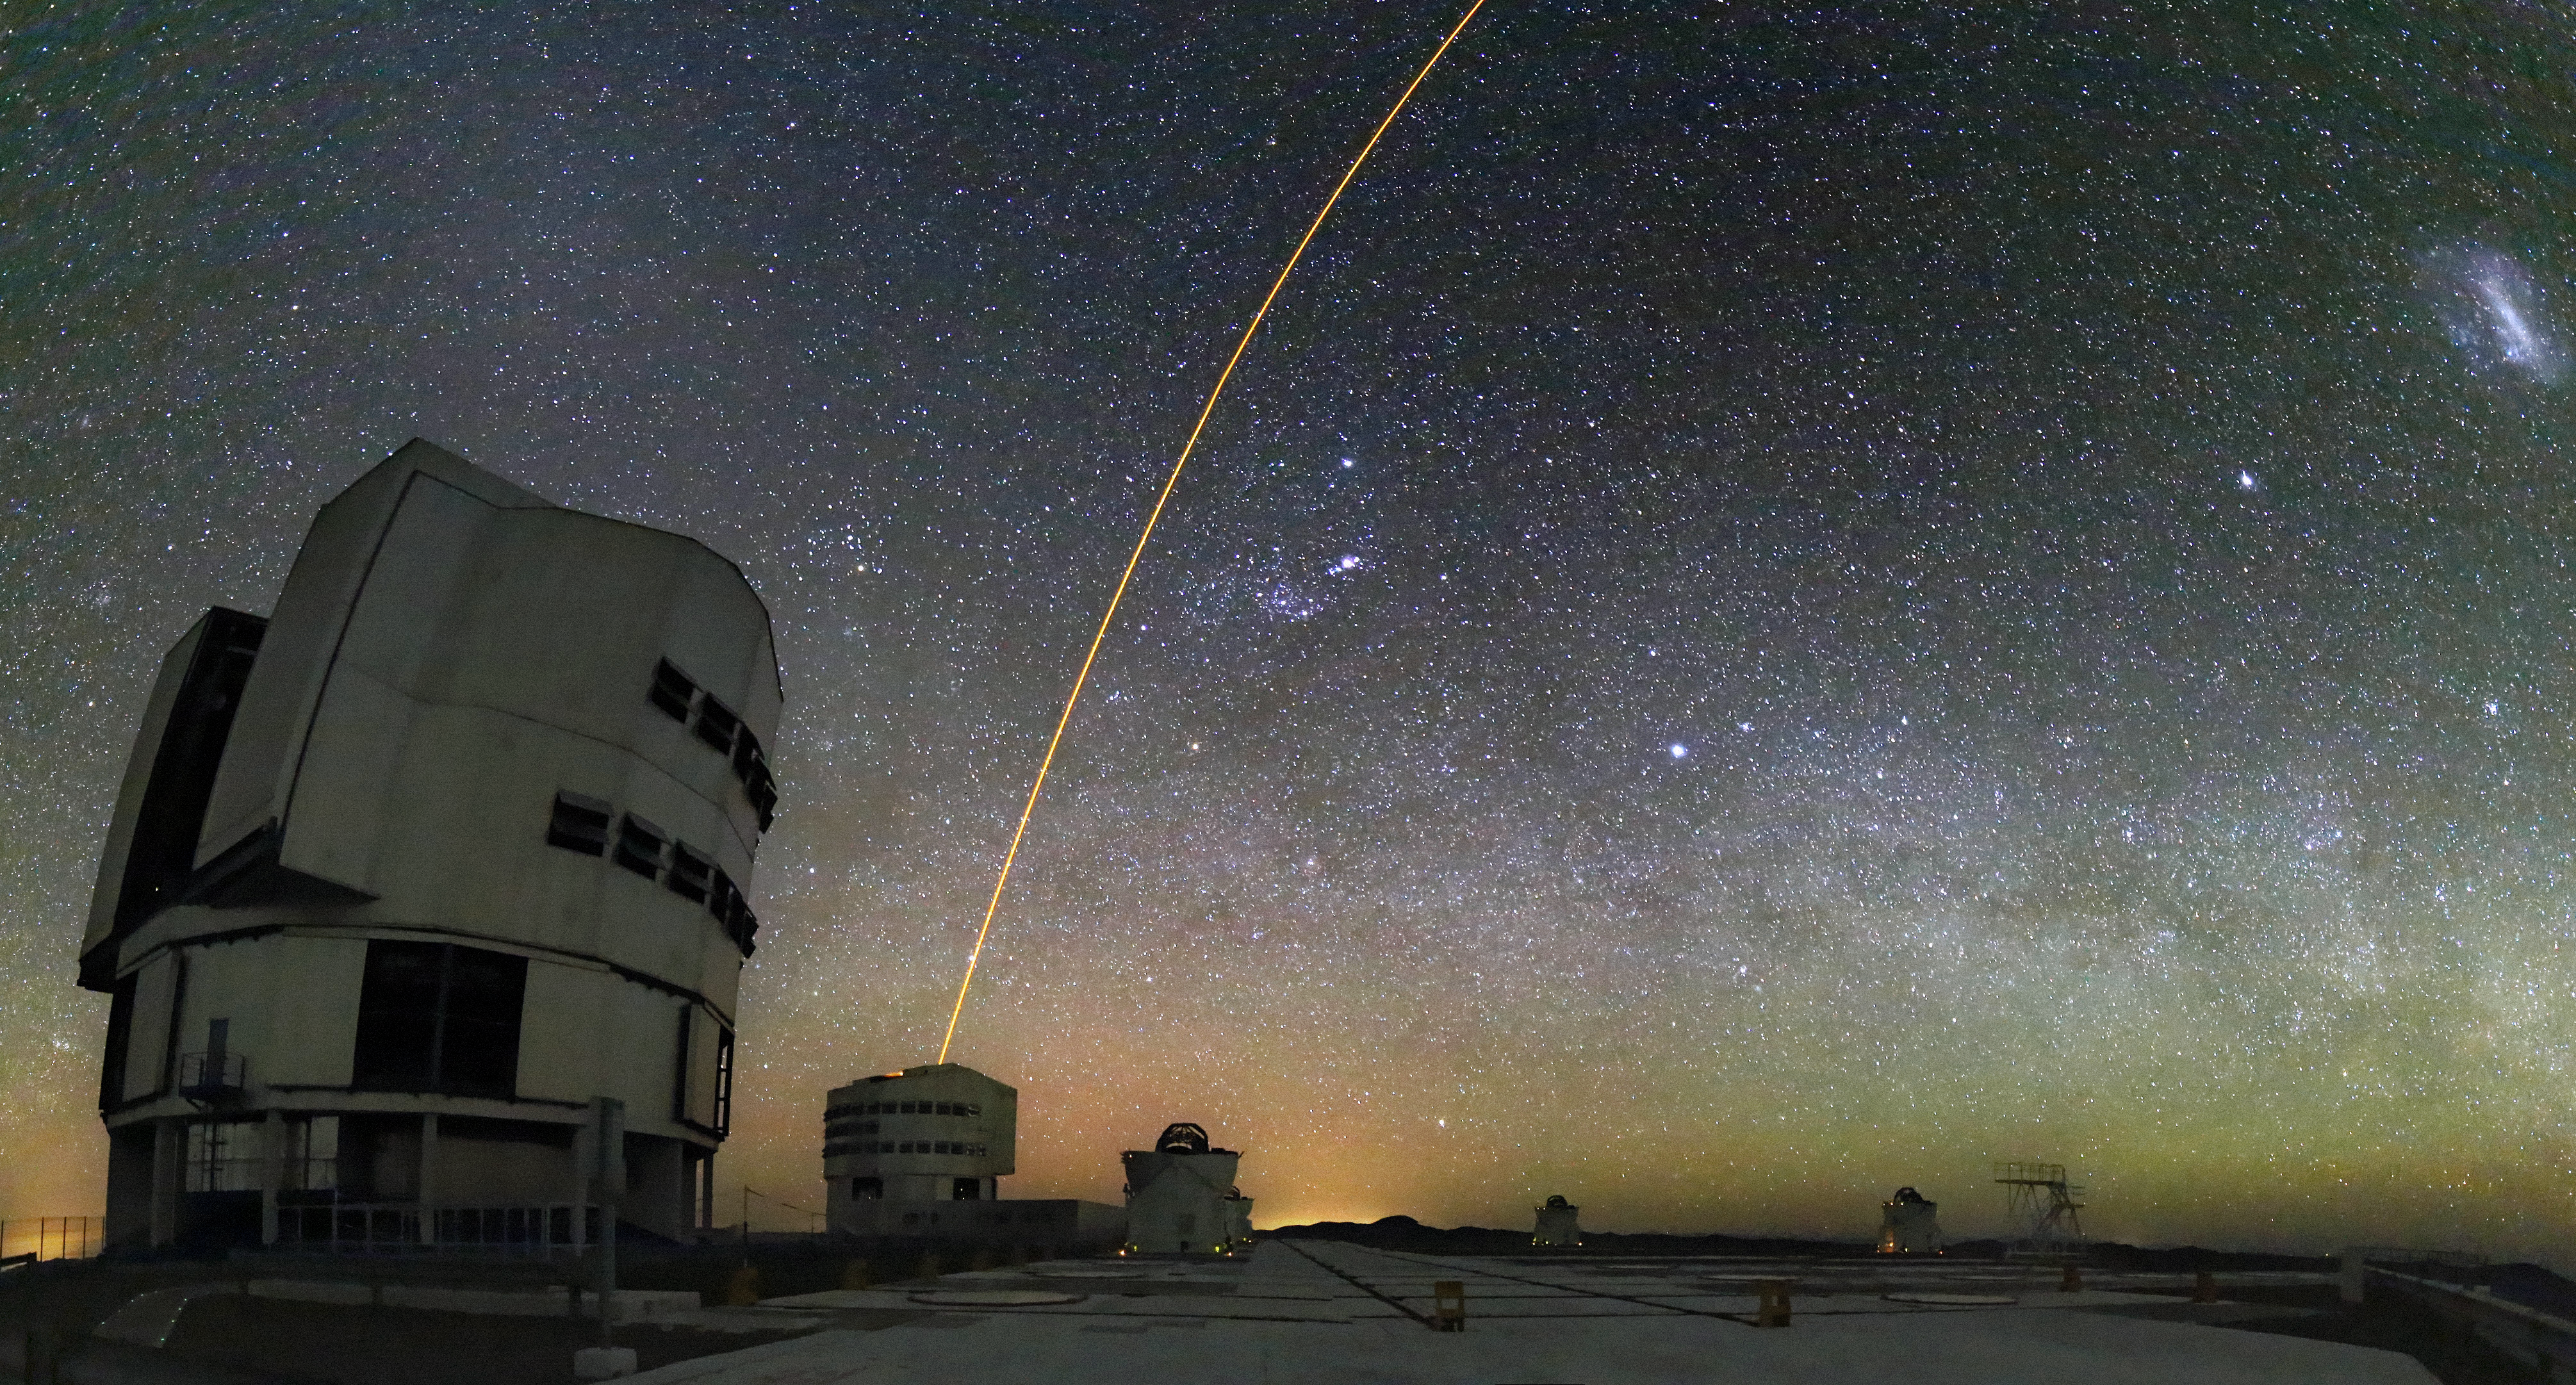

Lights in the sky

From near to far, sources of light in this picture include a laser shining into the sky to measure atmospheric turbulence, the city of Antofagasta, the Escondida copper mine, the upper atmosphere glowing green, interplanetary dust reflecting sunlight glowing white at the upper left, the Orion Nebula, the Milky Way and the Large Magellanic Cloud.

Credit: R. Wesson/ESO